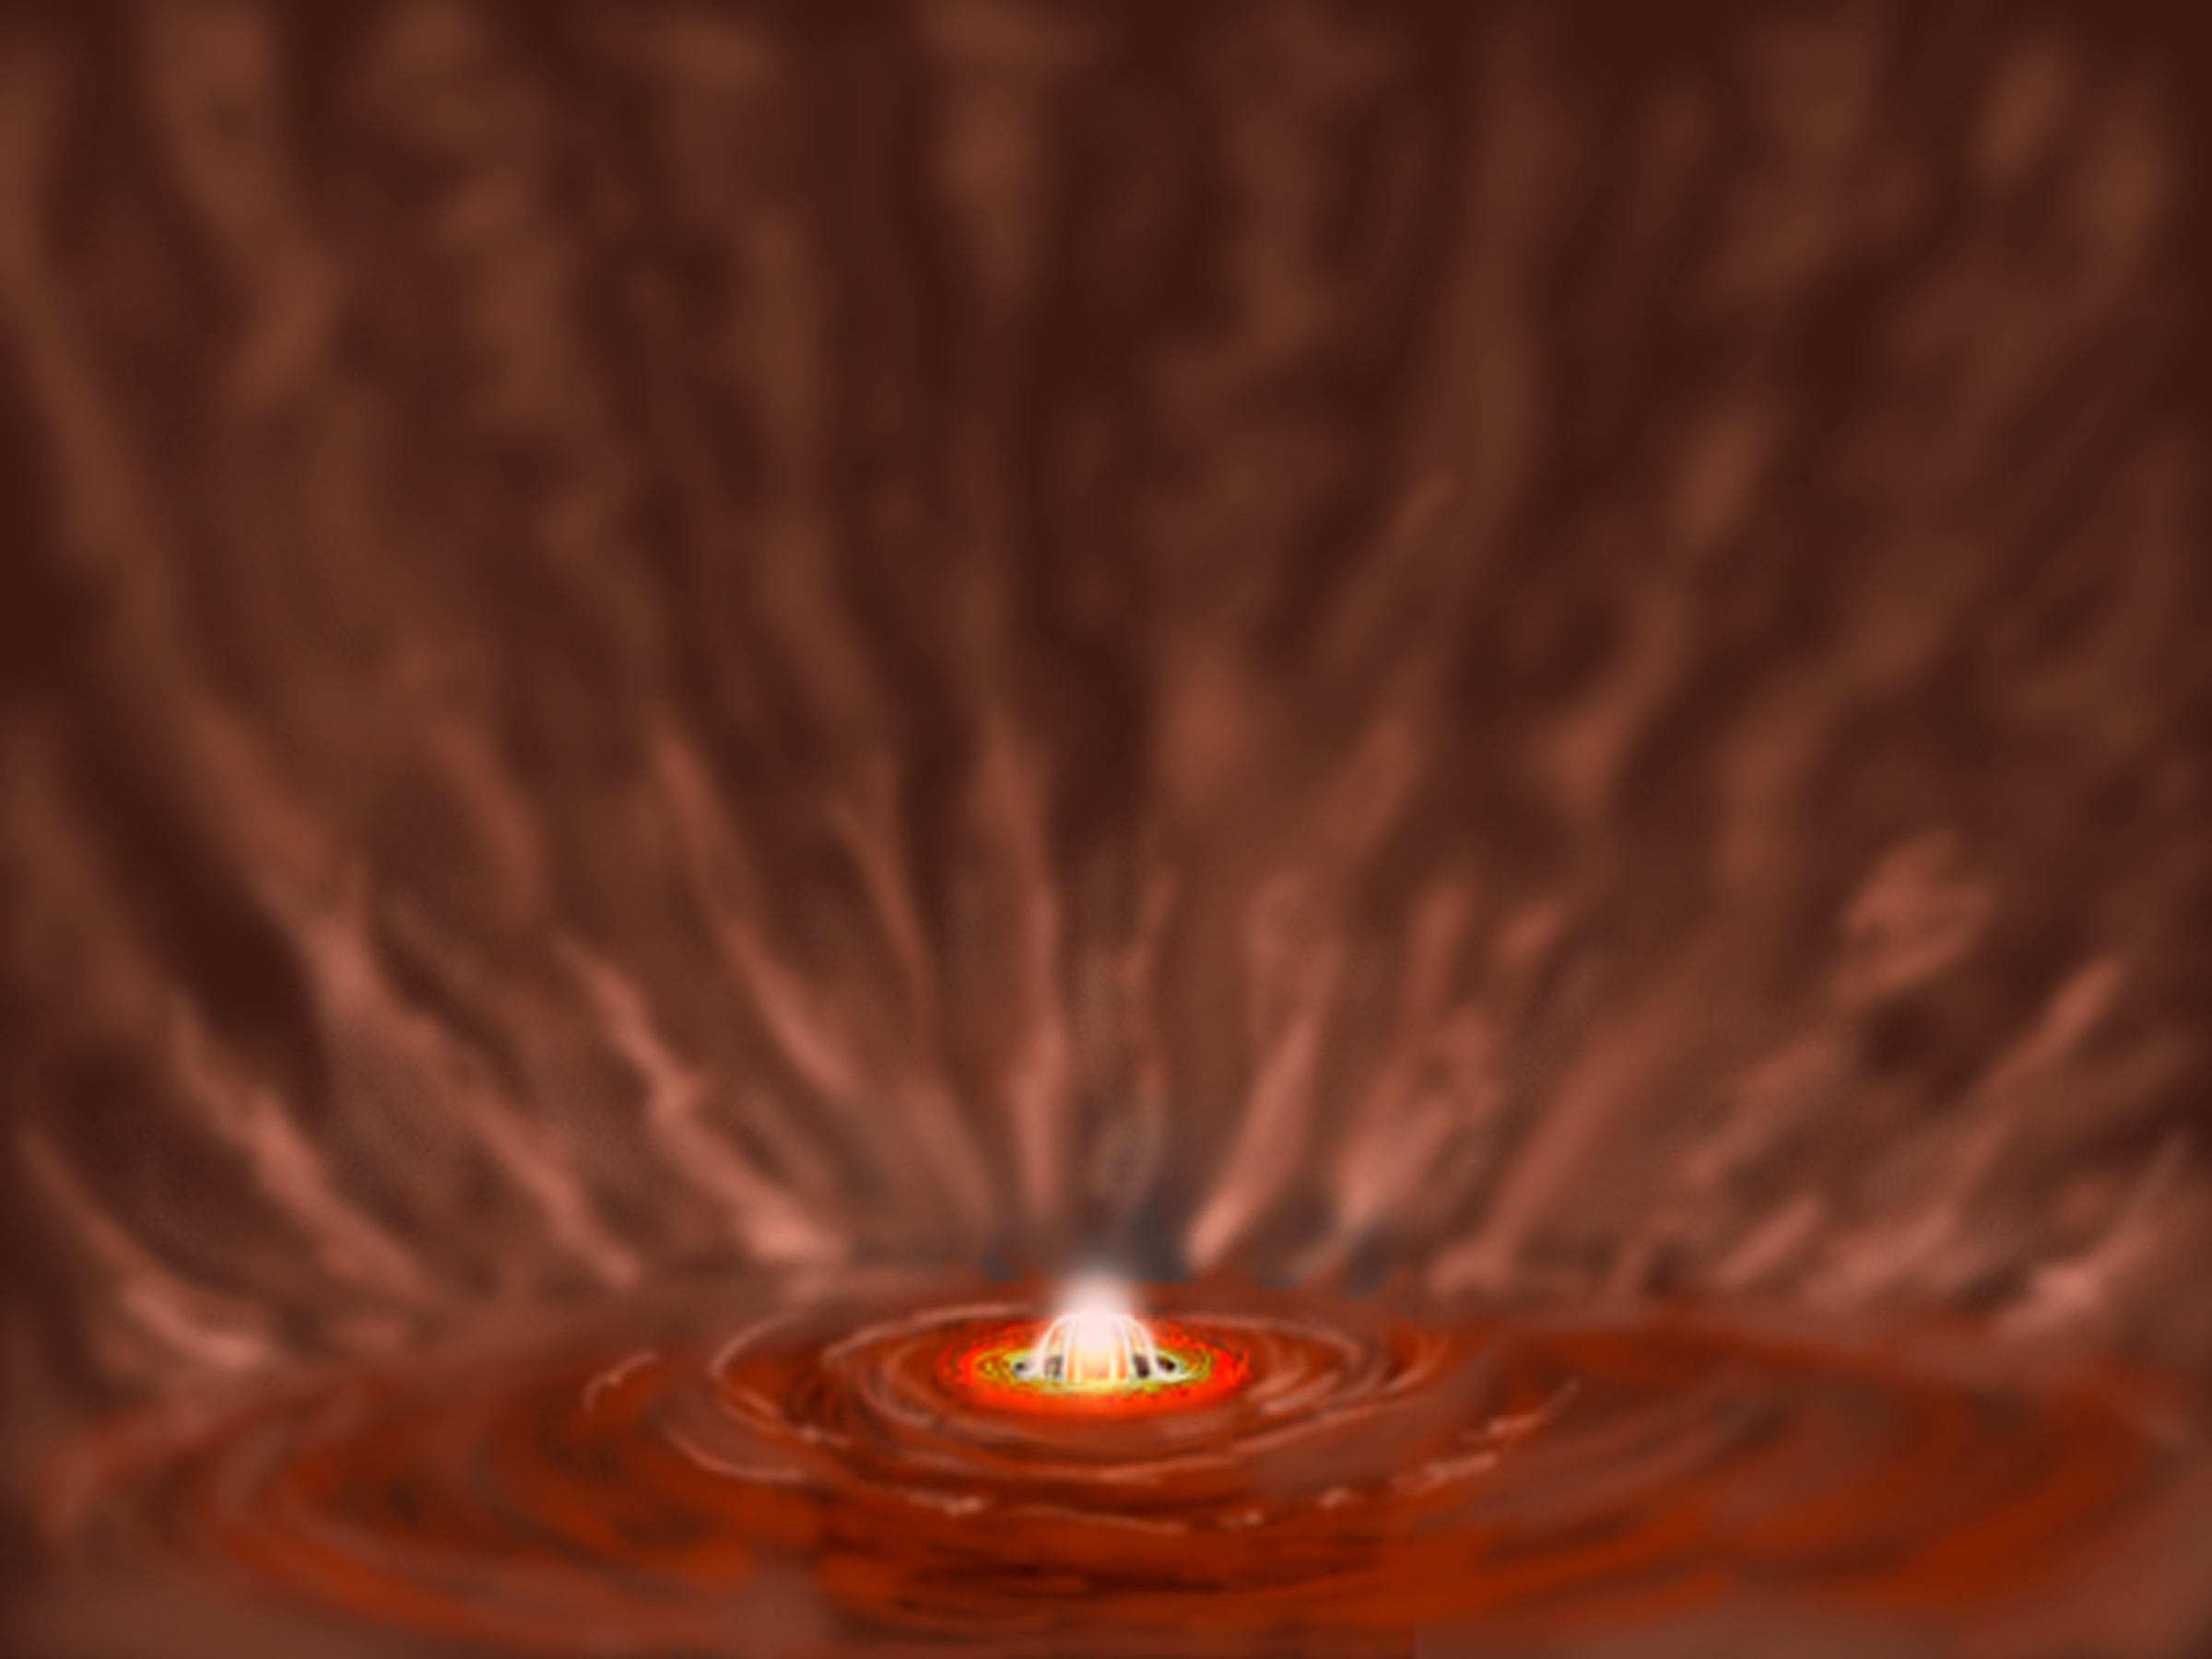

Celestial Beacon Sheds New Light on Stellar Nursery

shows a more distant view of the system, and depicts how light from the brightened star and disk illuminate the surrounding outflow cavity. This is what we see as McNeil's Nebula.

Credit: Gemini Observatory/NSF/AURA/J. Lomberg